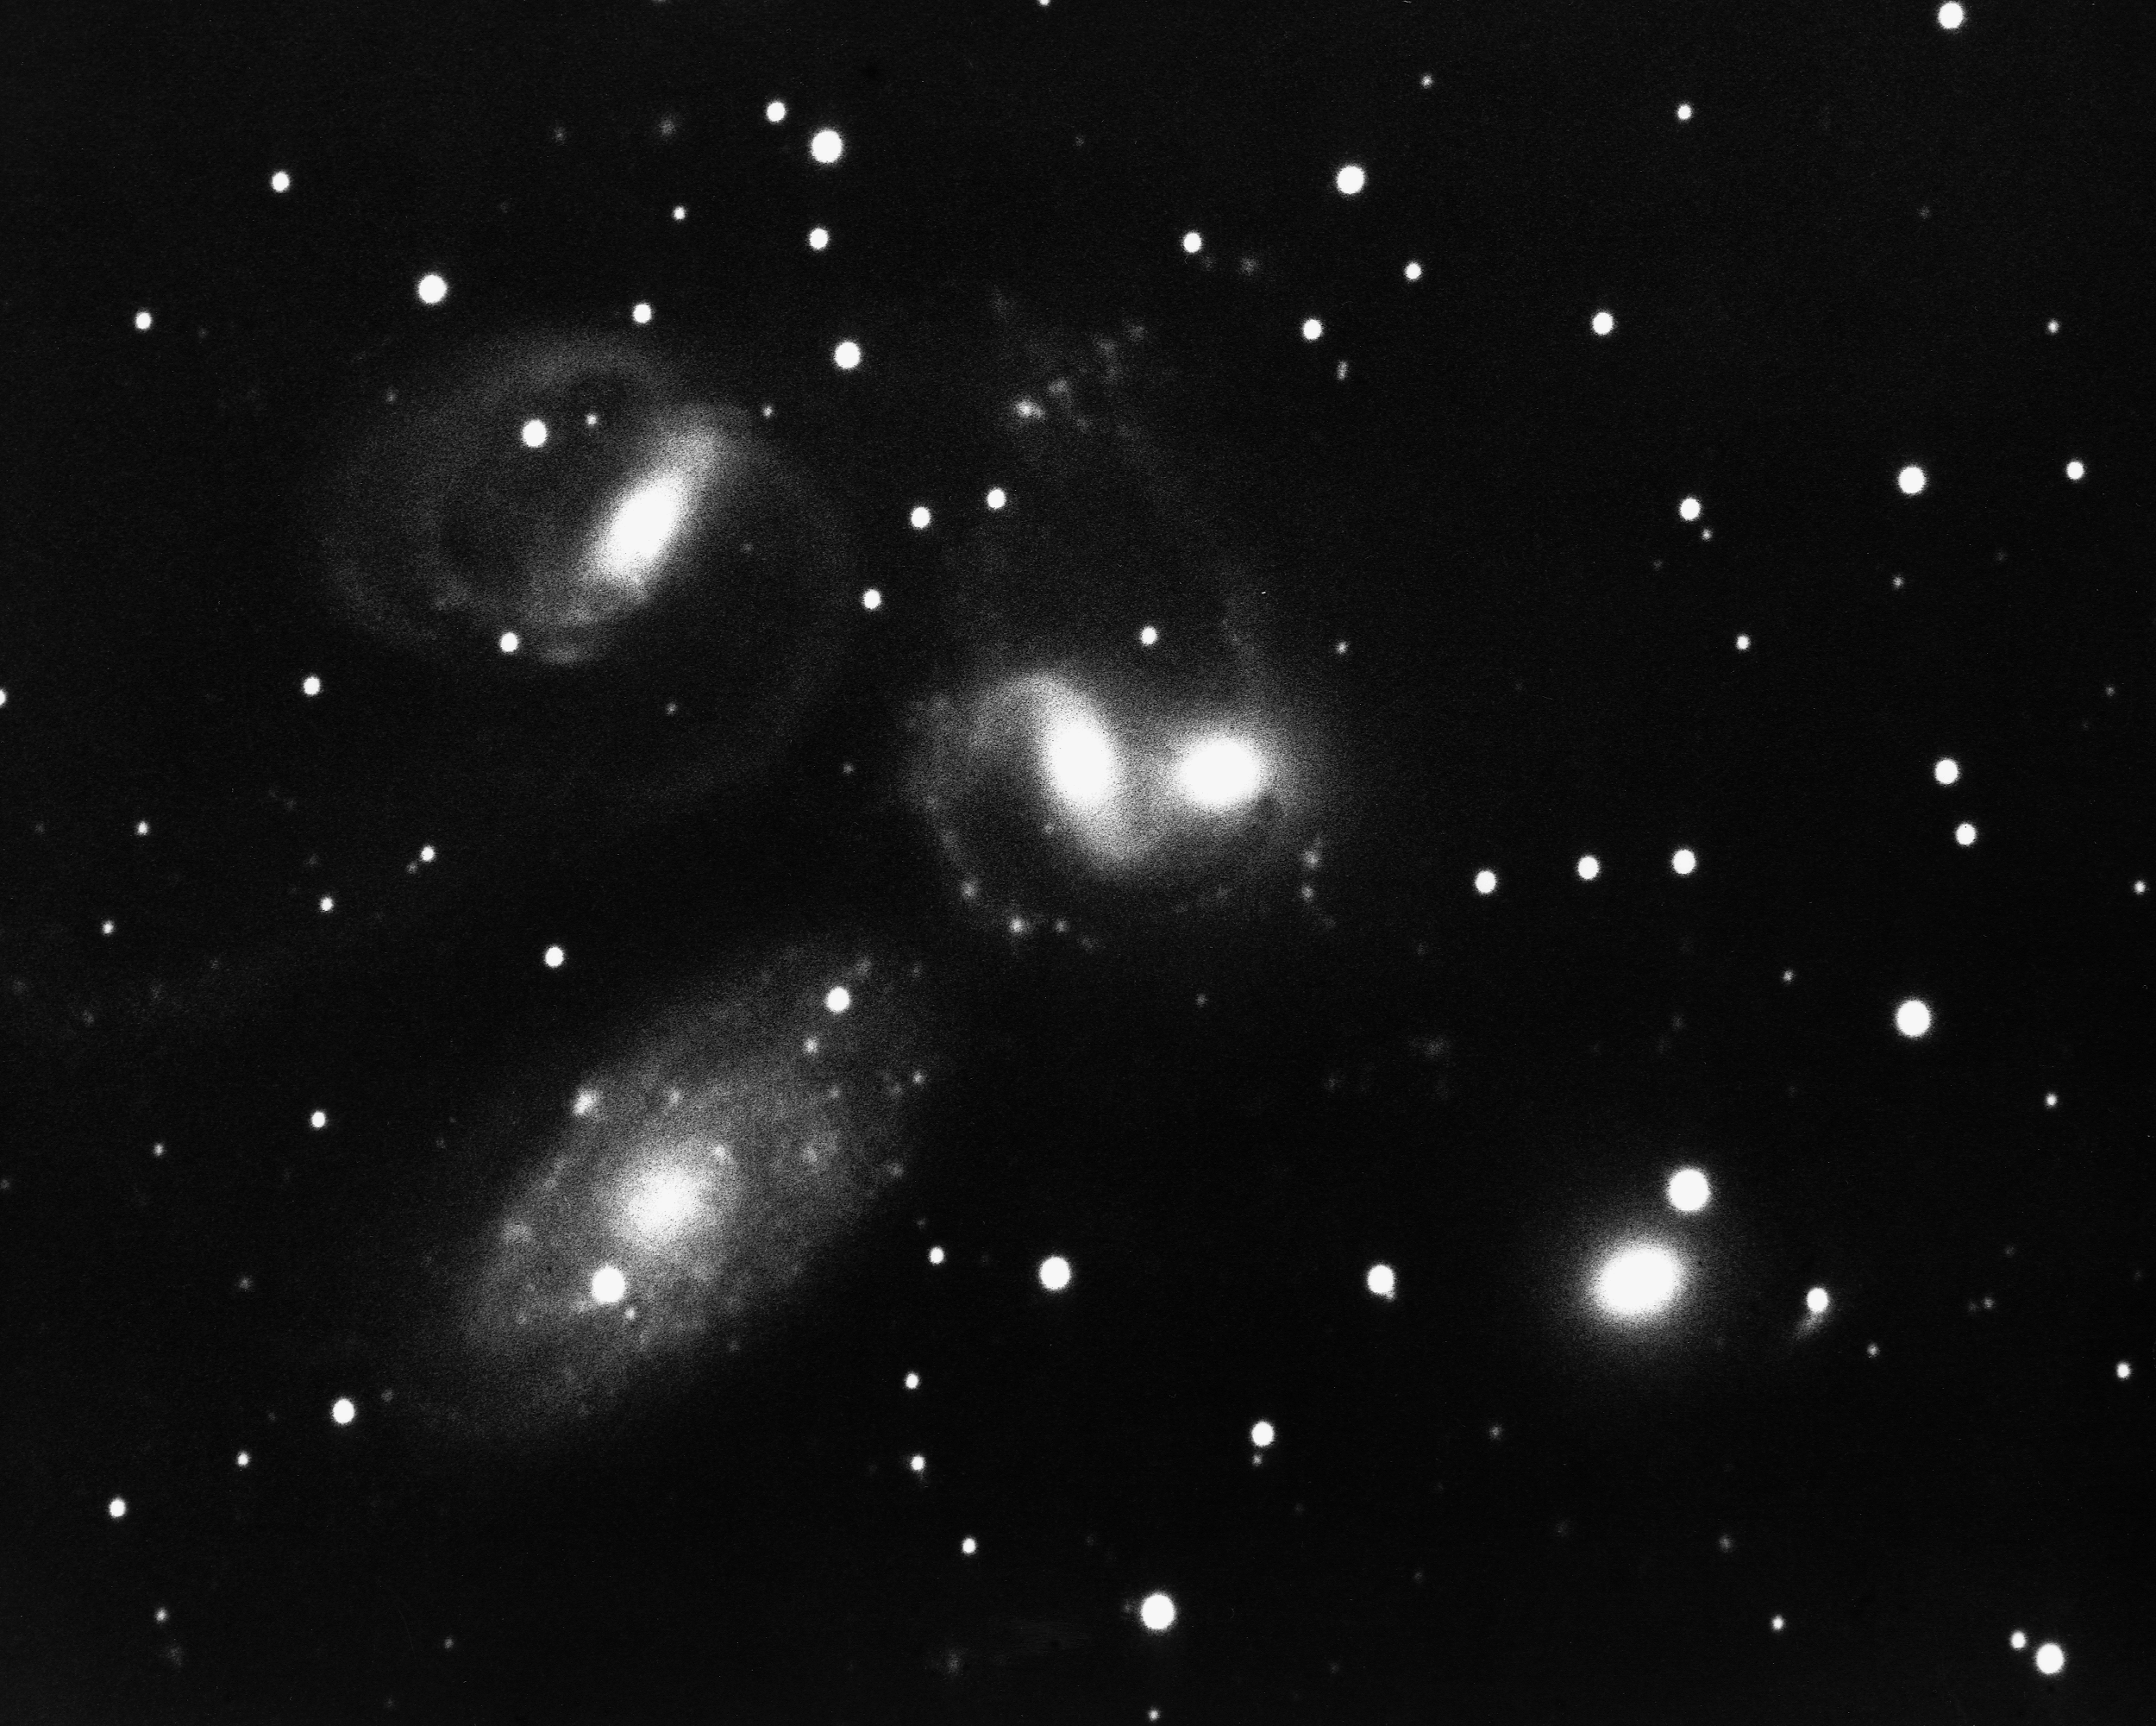

Stephan's Quintet (NGC 7317, NGC 7318A, NGC 7318B, NGC 7319, NGC 7320)

Stephan's Quintet, as its name implies, is a group of five galaxies (NGC7317, 7318A, 7318B, 7319 and 7320) in the constellation Pegasus. This unusual system has often been used as proof that the redshift is not truly a distance indicator, which would completely overturn current cosmology, because although four of the galaxies have similar, large redshifts, the fifth (NGC7320), although apparently a member of the group, shows a much smaller redshift. Conventional theory states that the low-redshift galaxy is in a nearby group (the NGC7331 group) and by coincidence appears on the sky projected against a distant background group. Opponents point to debris and tails around the low-redshift galaxy, suggesting that it is interacting with the high-redshift systems, which would require that all five galaxies be at the same physical location in space. See also our color picture from the 0.9-meter.

Credit: NOIRLab/NSF/AURA